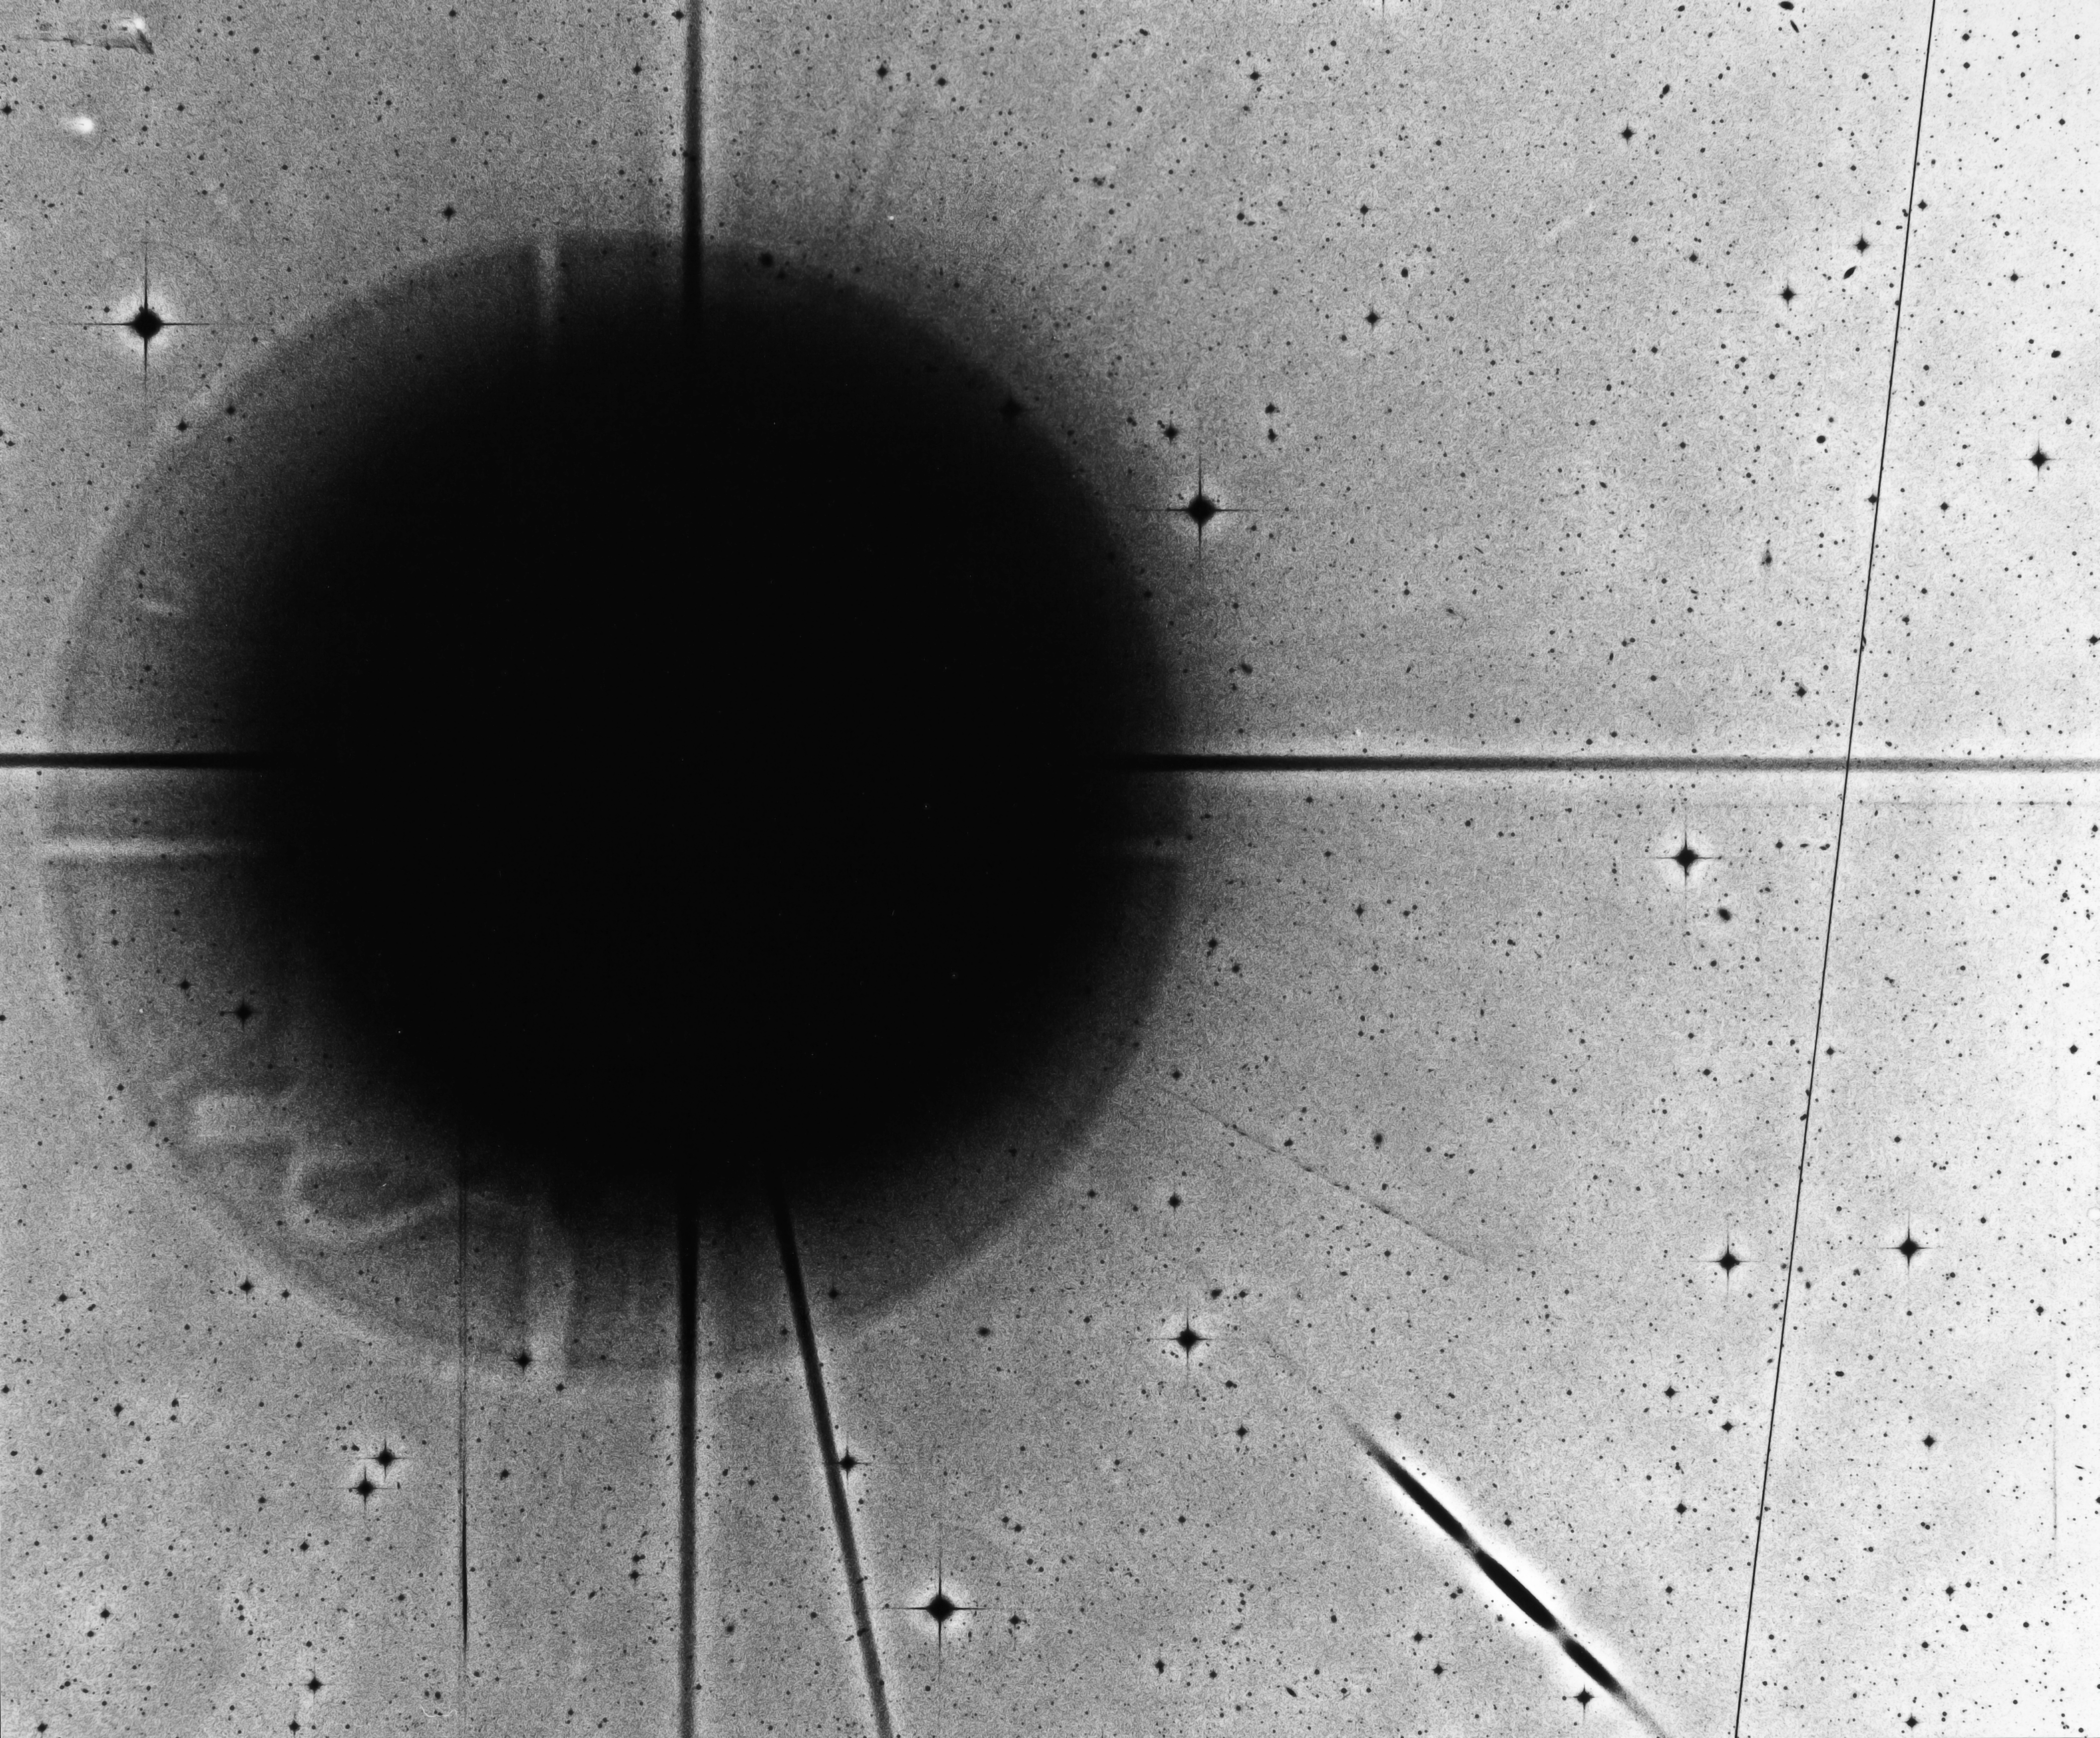

Comet Shoemaker-Levy 9

Negative image of Comet Shoemaker-Levy 9 (SL9), taken with the 1-metre Schmidt telescope, at ESO’s La Silla Observatory, in Chile. In 1992, SL9 was broken into pieces by the gravitational field of Jupiter. The fragments of SL9 then collided with the gas giant planet in 1994.

Credit: ESO